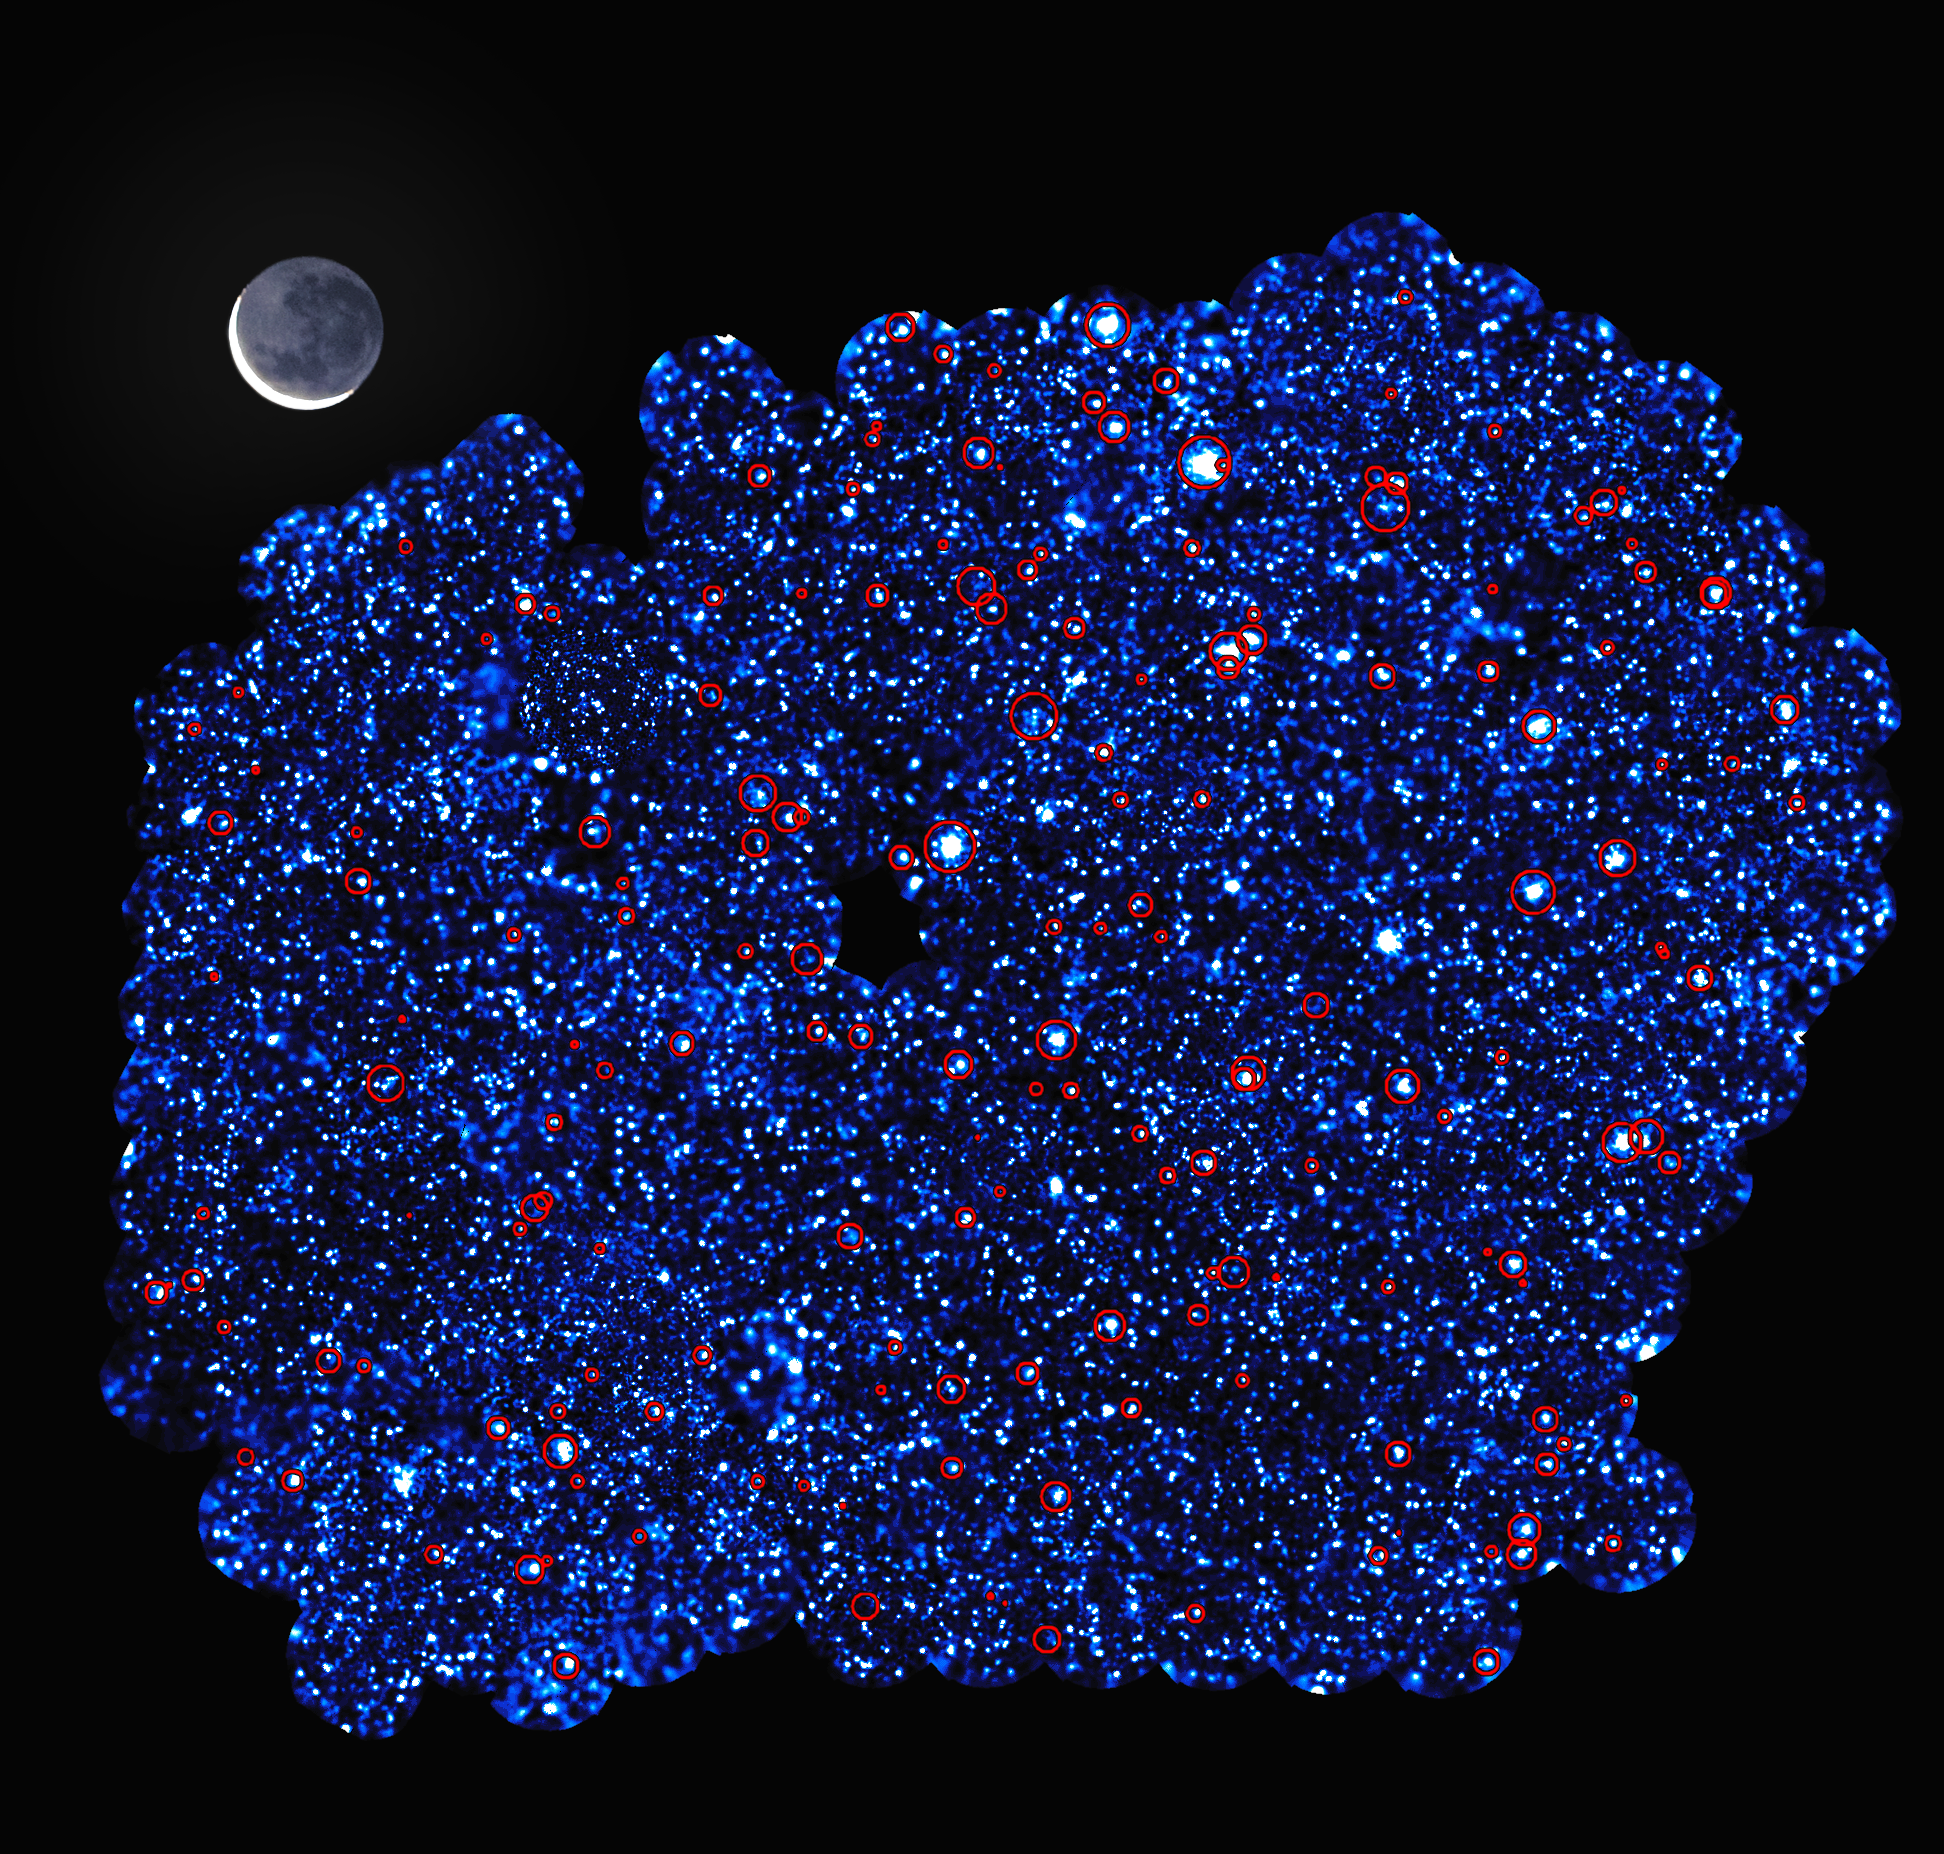

X-ray image of the XXL-South Field

This image shows XXL-South Field (or XXL-S), one of the two fields observed by the XXL survey.

XXL is one of the largest quests for galaxy clusters ever undertaken and provides by far the best view of the deep X-ray sky yet obtained. The survey was carried out with ESA’s XMM-Newton X-ray observatory. Additional vital observations to measure the distances to the galaxy clusters were made with ESO facilities.

The area shown in this image was obtained with some 220 XMM-Newton pointings and, if viewed on the sky, would have a two dimensional area a hundred times larger than the full Moon (which spans one half degree), and that is without taking into account the depth that the survey explores.

The red circles in this image show the clusters of galaxies detected in the survey. Along with the other field — XXL-North Field (or XXL-N) — around 450 of these clusters were uncovered in the survey, which mapped them back to a time when the Universe was just half of its present age.

The image also reveals some of the 12 000 galaxies that had very bright cores containing supermassive black holes that were detected in the field.

Credit: ESA/XMM-Newton/XXL survey consortium/(S. Snowden, L. Faccioli, F. Pacaud)